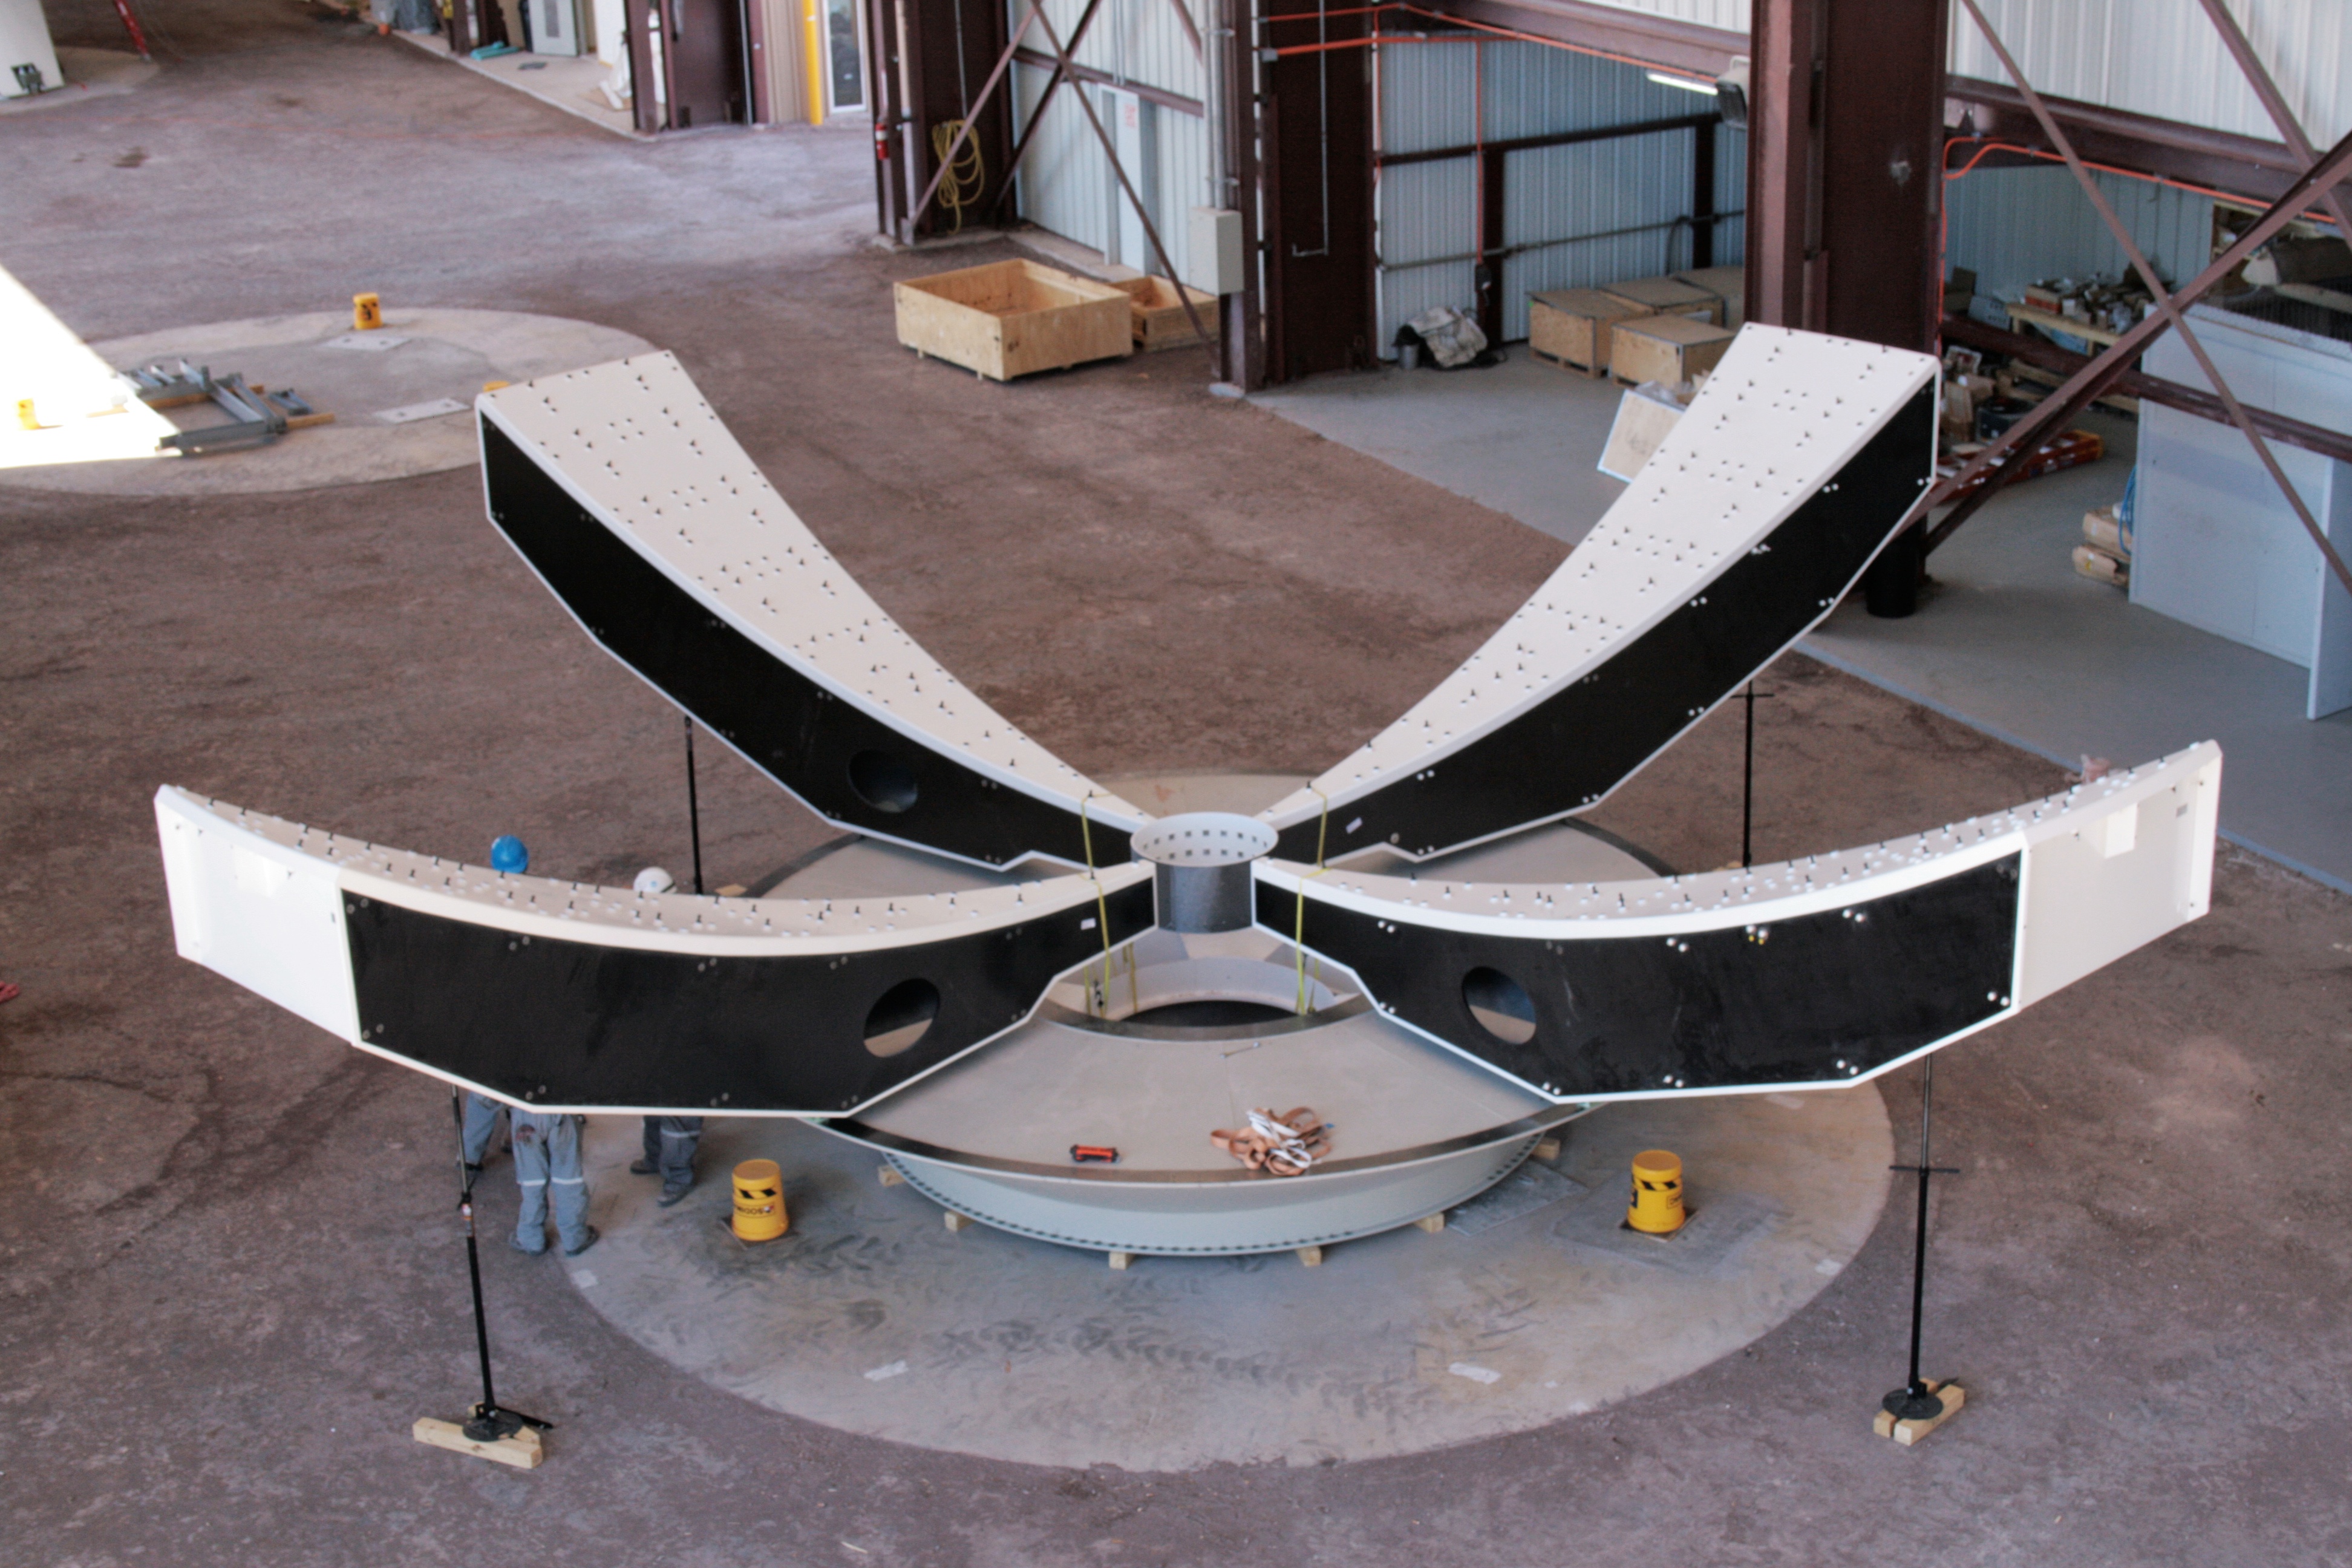

VERTEX Antenna-assembling

VERTEX Antenna-assembling.

Credit: ALMA (ESO/NAOJ/NRAO)